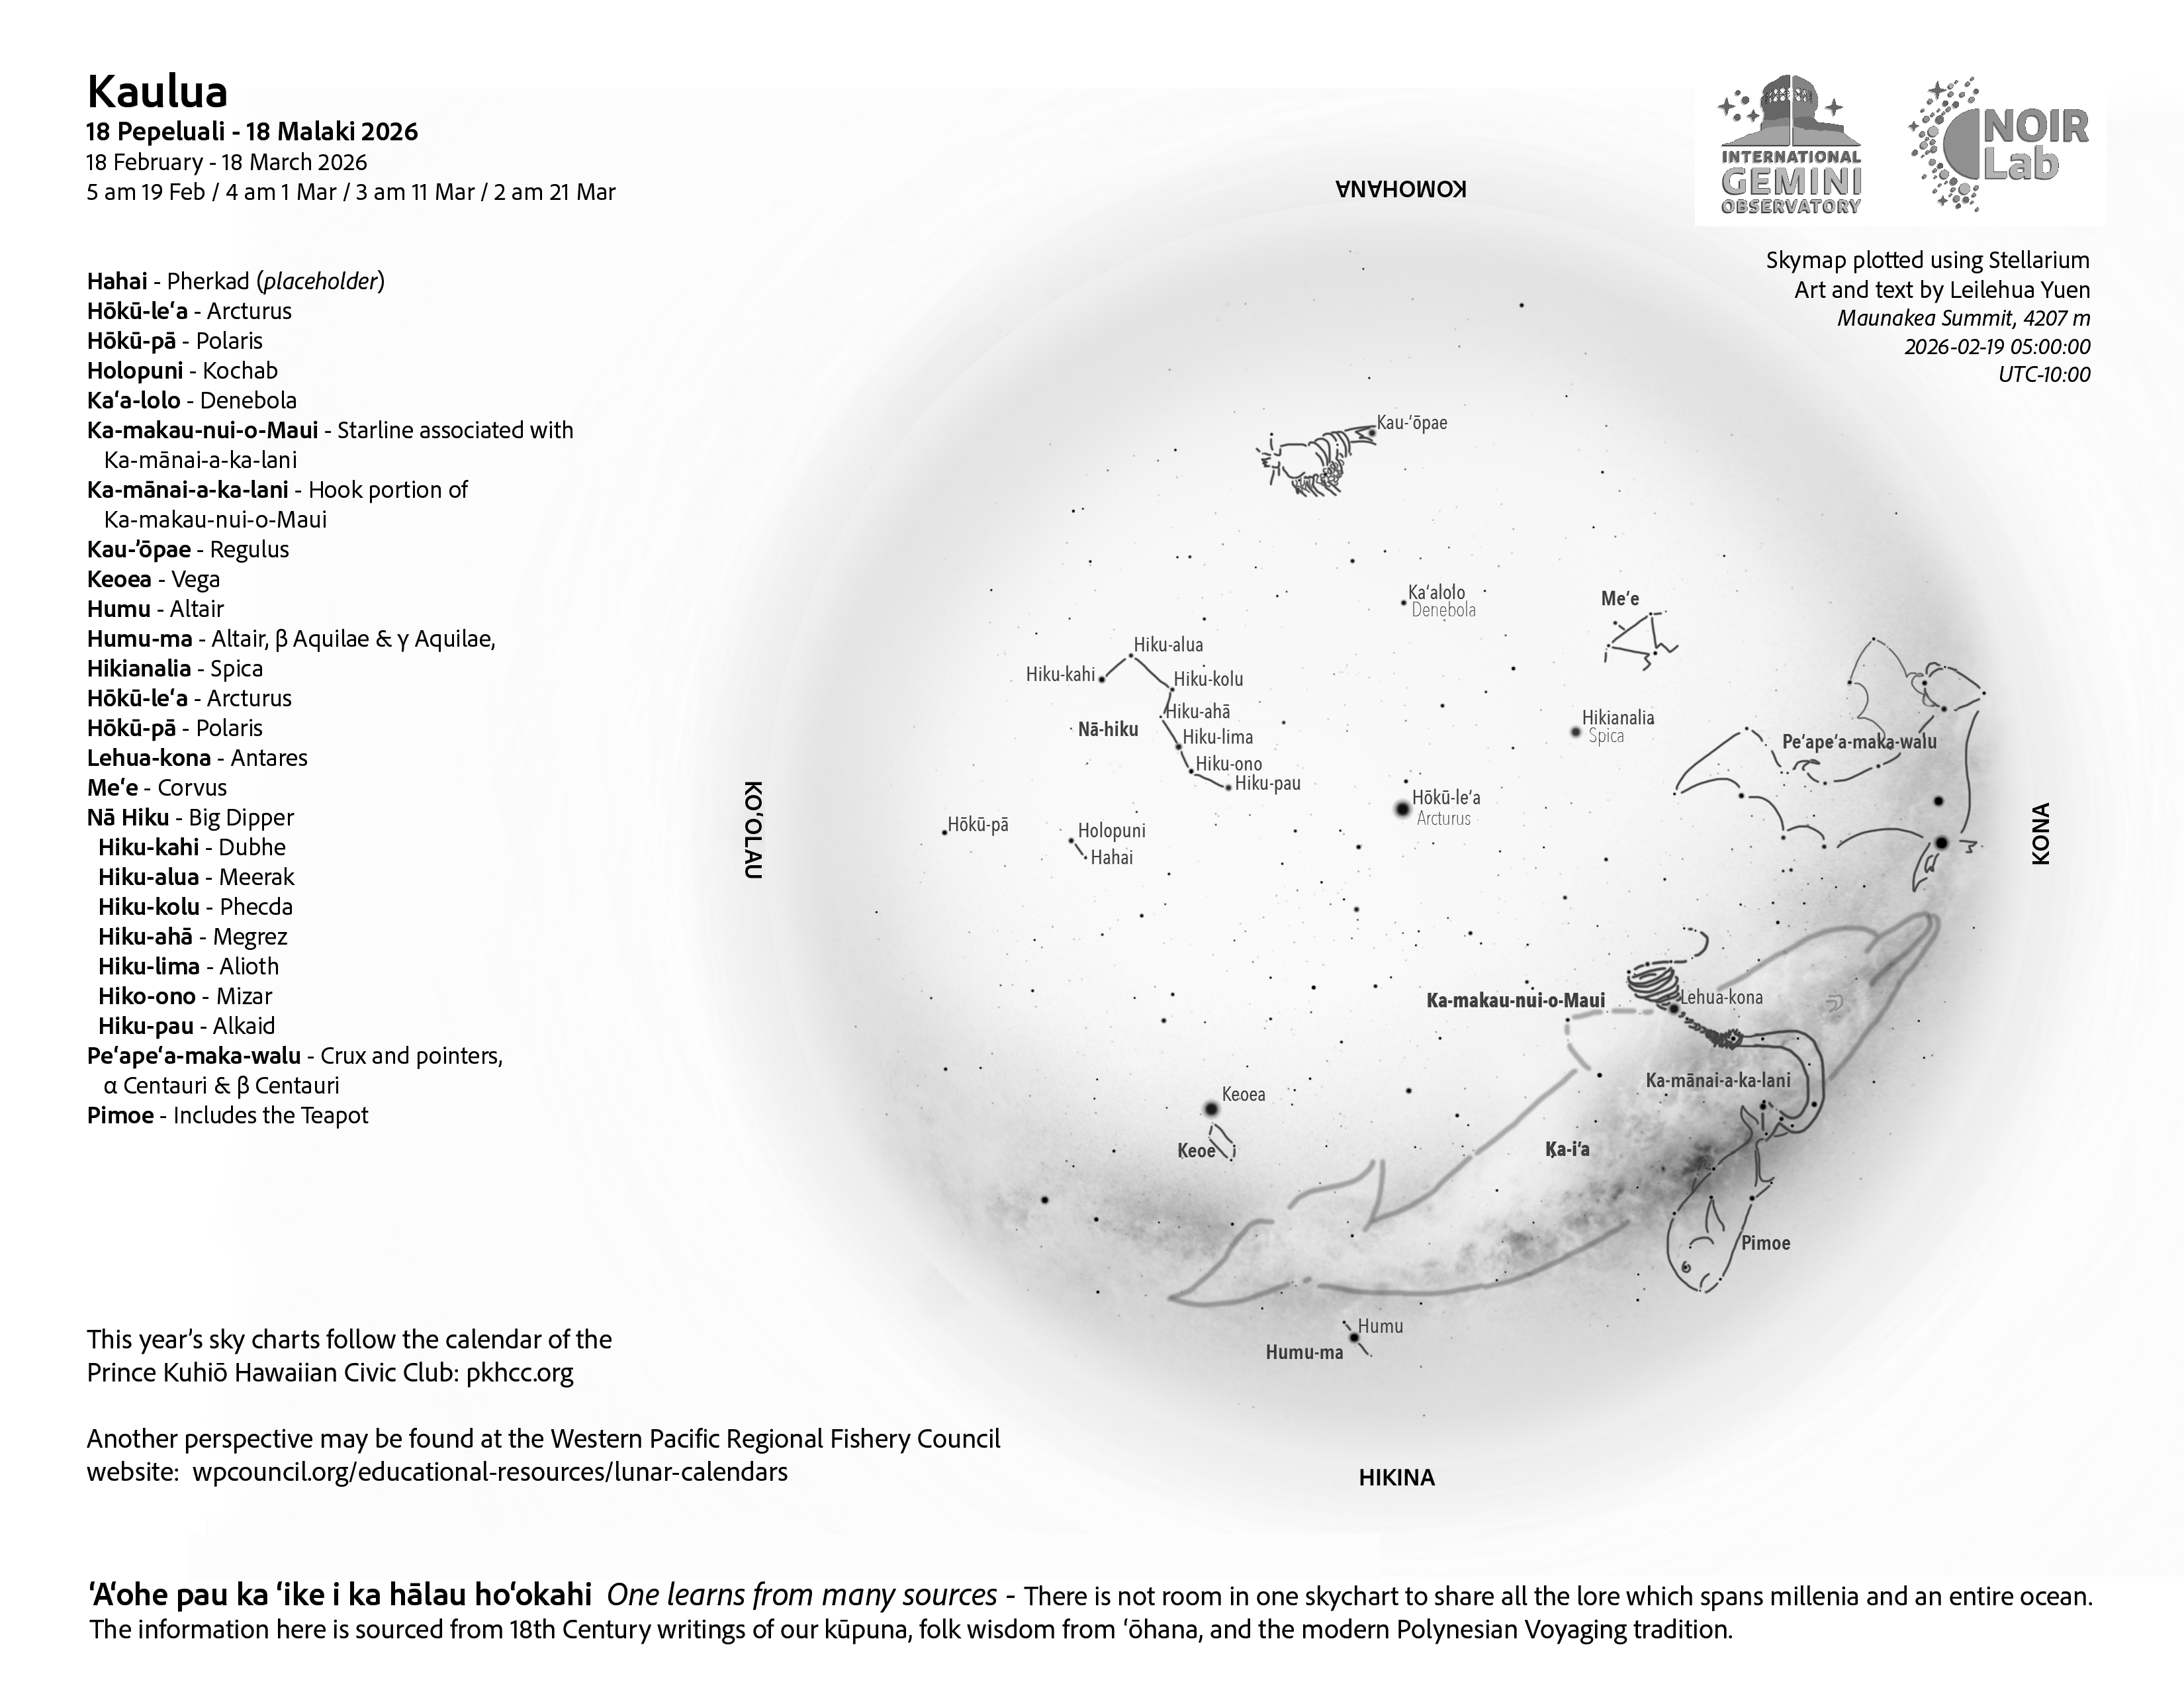

A morning view of the skies over Hawaiʻi for Kāʻelo 2026 (18 February – 18 March)

Credit: NOIRLab/NSF/AURA/L. Yuen